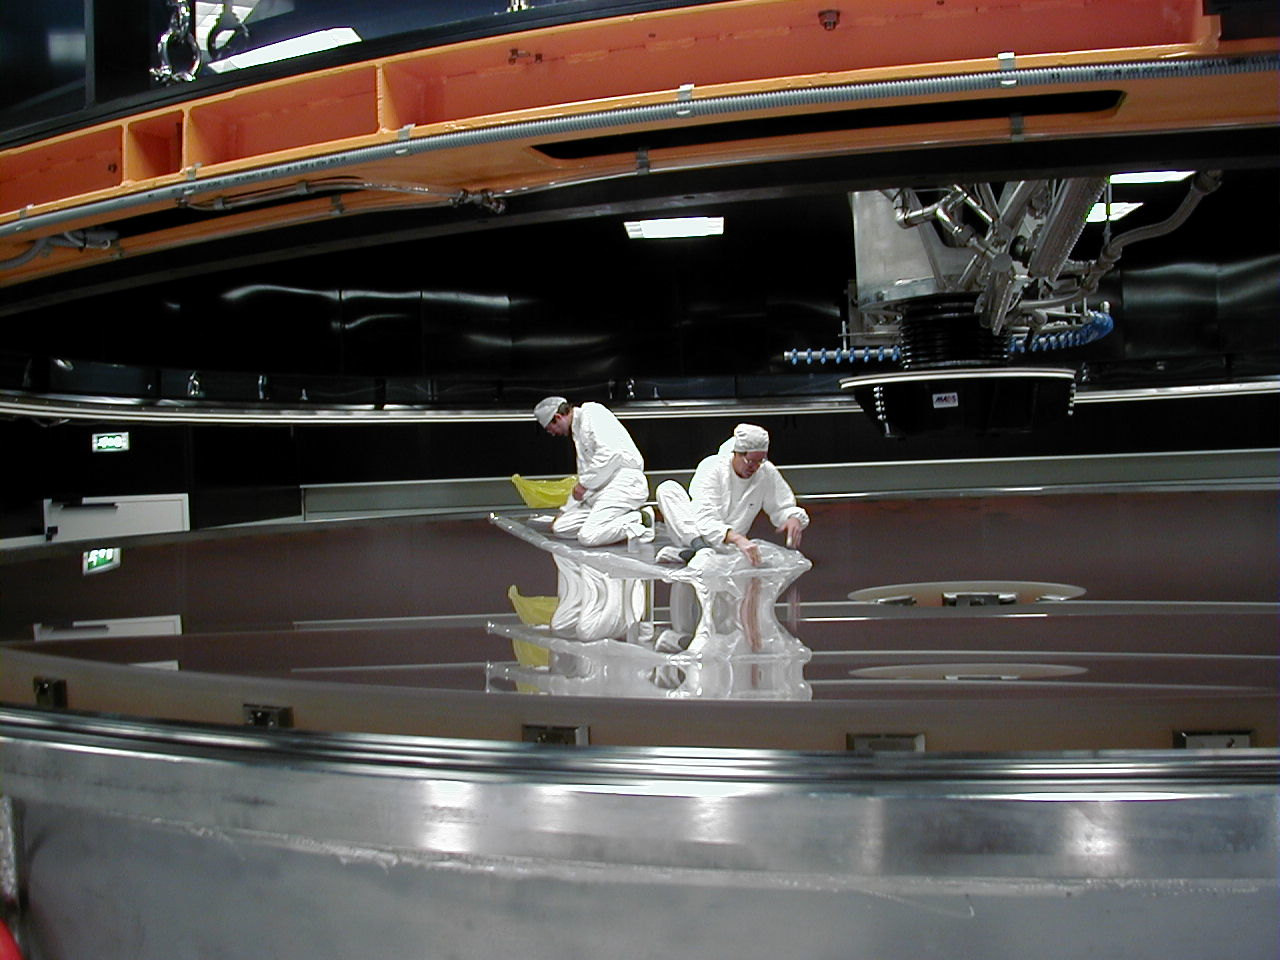

8.2-m zerodur mirror

The last piece of the protective layer is removed.

Credit: ESO